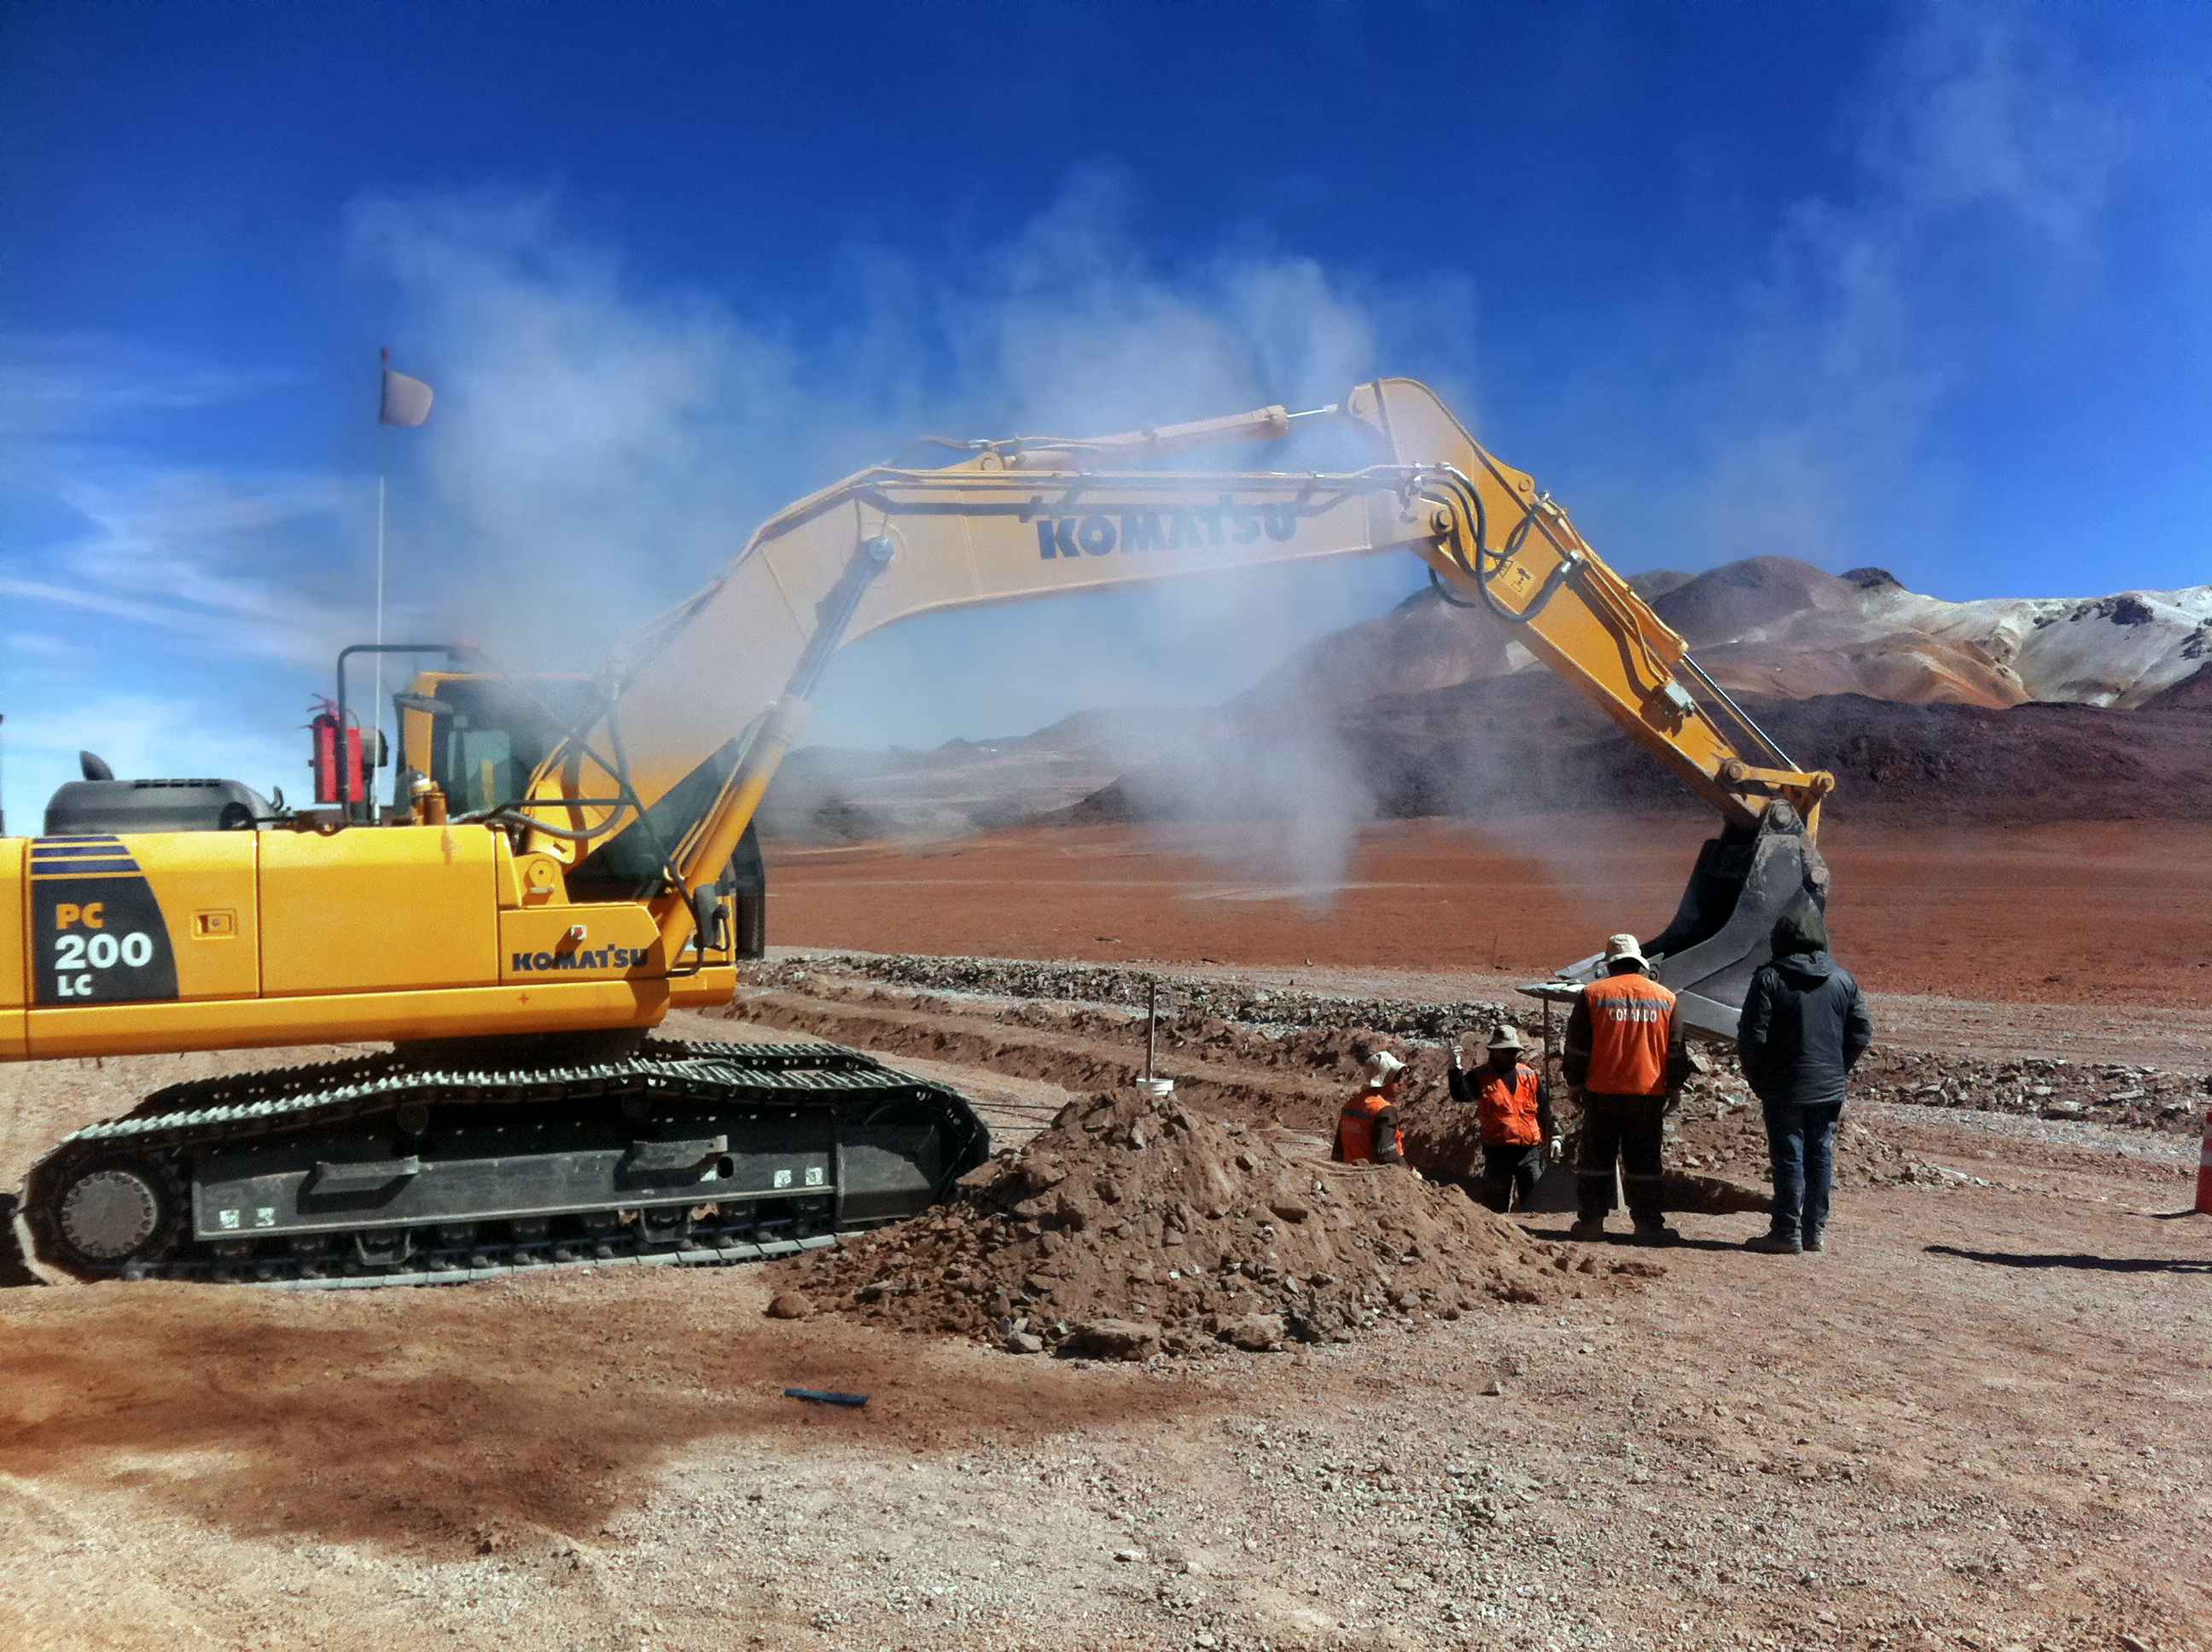

New high-speed fibre optic data link to ALMA

The Atacama Large Millimeter/submillimeter Array (ALMA) radio telescope has increased its capacity for remote transmission of data by a factor of 25. A new connection consisting of 150 kilometres of fibre optic cables has been successfully installed between the observatory — situated 34 kilometres from San Pedro de Atacama — and the city of Calama in northern Chile. From Calama, the system connects with the Corporación Red Universitaria Nacional (REUNA) network, which is already established in Antofagasta and, from there onwards, to the offices of ALMA in Santiago, through existing infrastructure (the EVALSO project).

This picture shows the fibre cable during installation.

Credit: ALMA (ESO/NAOJ/NRAO)/G. Filippi